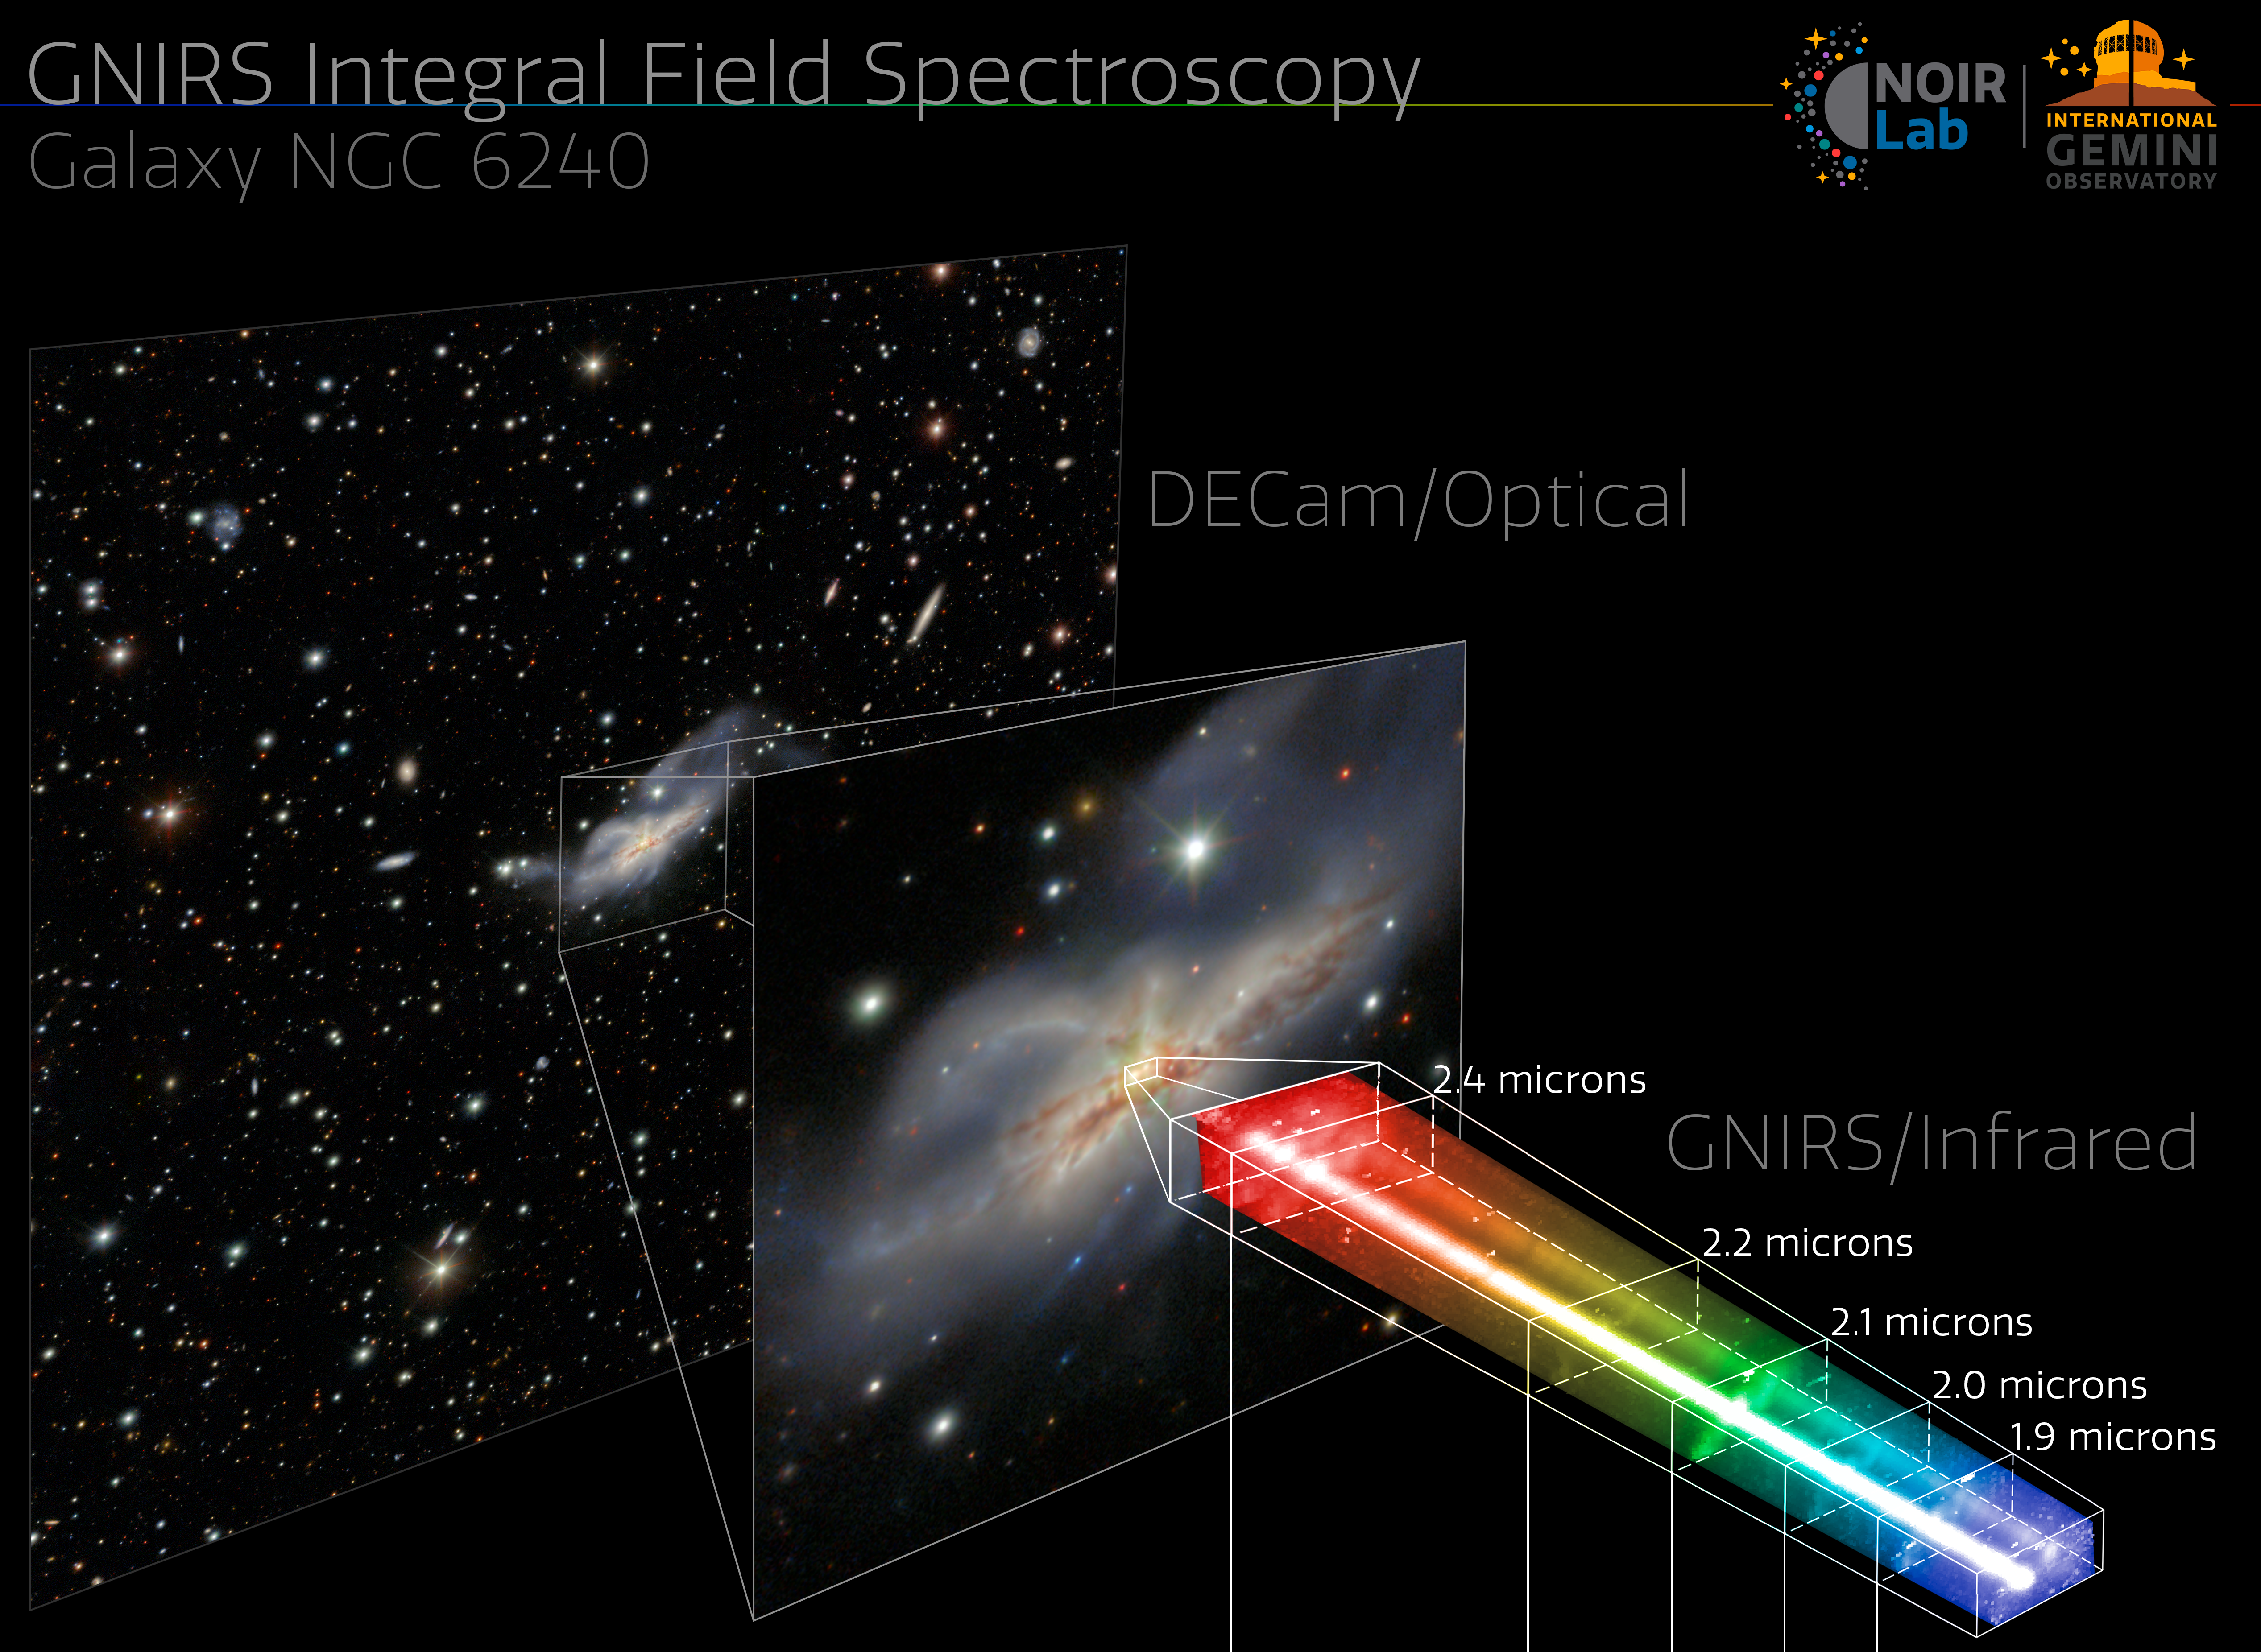

Gemini North’s New 3D Vision

Over the past two decades, the Gemini Near-Infrared Spectrograph (GNIRS) on the Gemini North telescope has peered into faraway quasars, ancient galaxies, and puzzling brown dwarfs. Now, this incredibly productive instrument of the International Gemini Observatory, operated by NSF NOIRLab, is equipped with an integral field spectrograph.

This upgrade effectively gives Gemini North ‘3D vision'. As illustrated in this infographic, GNIRS can now take a 2D field of view and extract a spectrum out of every pixel in near infrared. Standard spectroscopy would create this spectrum for only the entire field of view.

This week’s Image of the Week shows the new spectroscopic capacity of GNIRS using NGC 6240 (nicknamed the Starfish Galaxy). The galaxy is a messy merger between two, maybe even three, smaller galaxies. At the center of the NGC 6240 are two distinct cores, seen in the infographic as two columns inside the spectrum. Studies have shown that these cores are — at least — two supermassive black holes from the original centers of the merging galaxies. By examining the spectrum of each individual pixel, astronomers can better explore the complexity of this galaxy and other celestial objects with one of the largest optical telescopes on Earth.

You can examine NGC 6240 yourself with this detailed image taken by the Dark Energy Camera (DECam). DECam was made by the U.S. Department of Energy (DOE) and is mounted on the Víctor M. Blanco 4-meter Telescope at Cerro Tololo Inter-American Observatory in Chile, another Program of NOIRLab.

Credit: International Gemini Observatory/NOIRLab/NSF/AURA/GNIRS Team Image processing: M. Rodriguez (Gemini Observatory/NSF NOIRLab), J. Miller (Gemini Observatory/NSF NOIRLab), & M. Zamani (NSF NOIRLab)